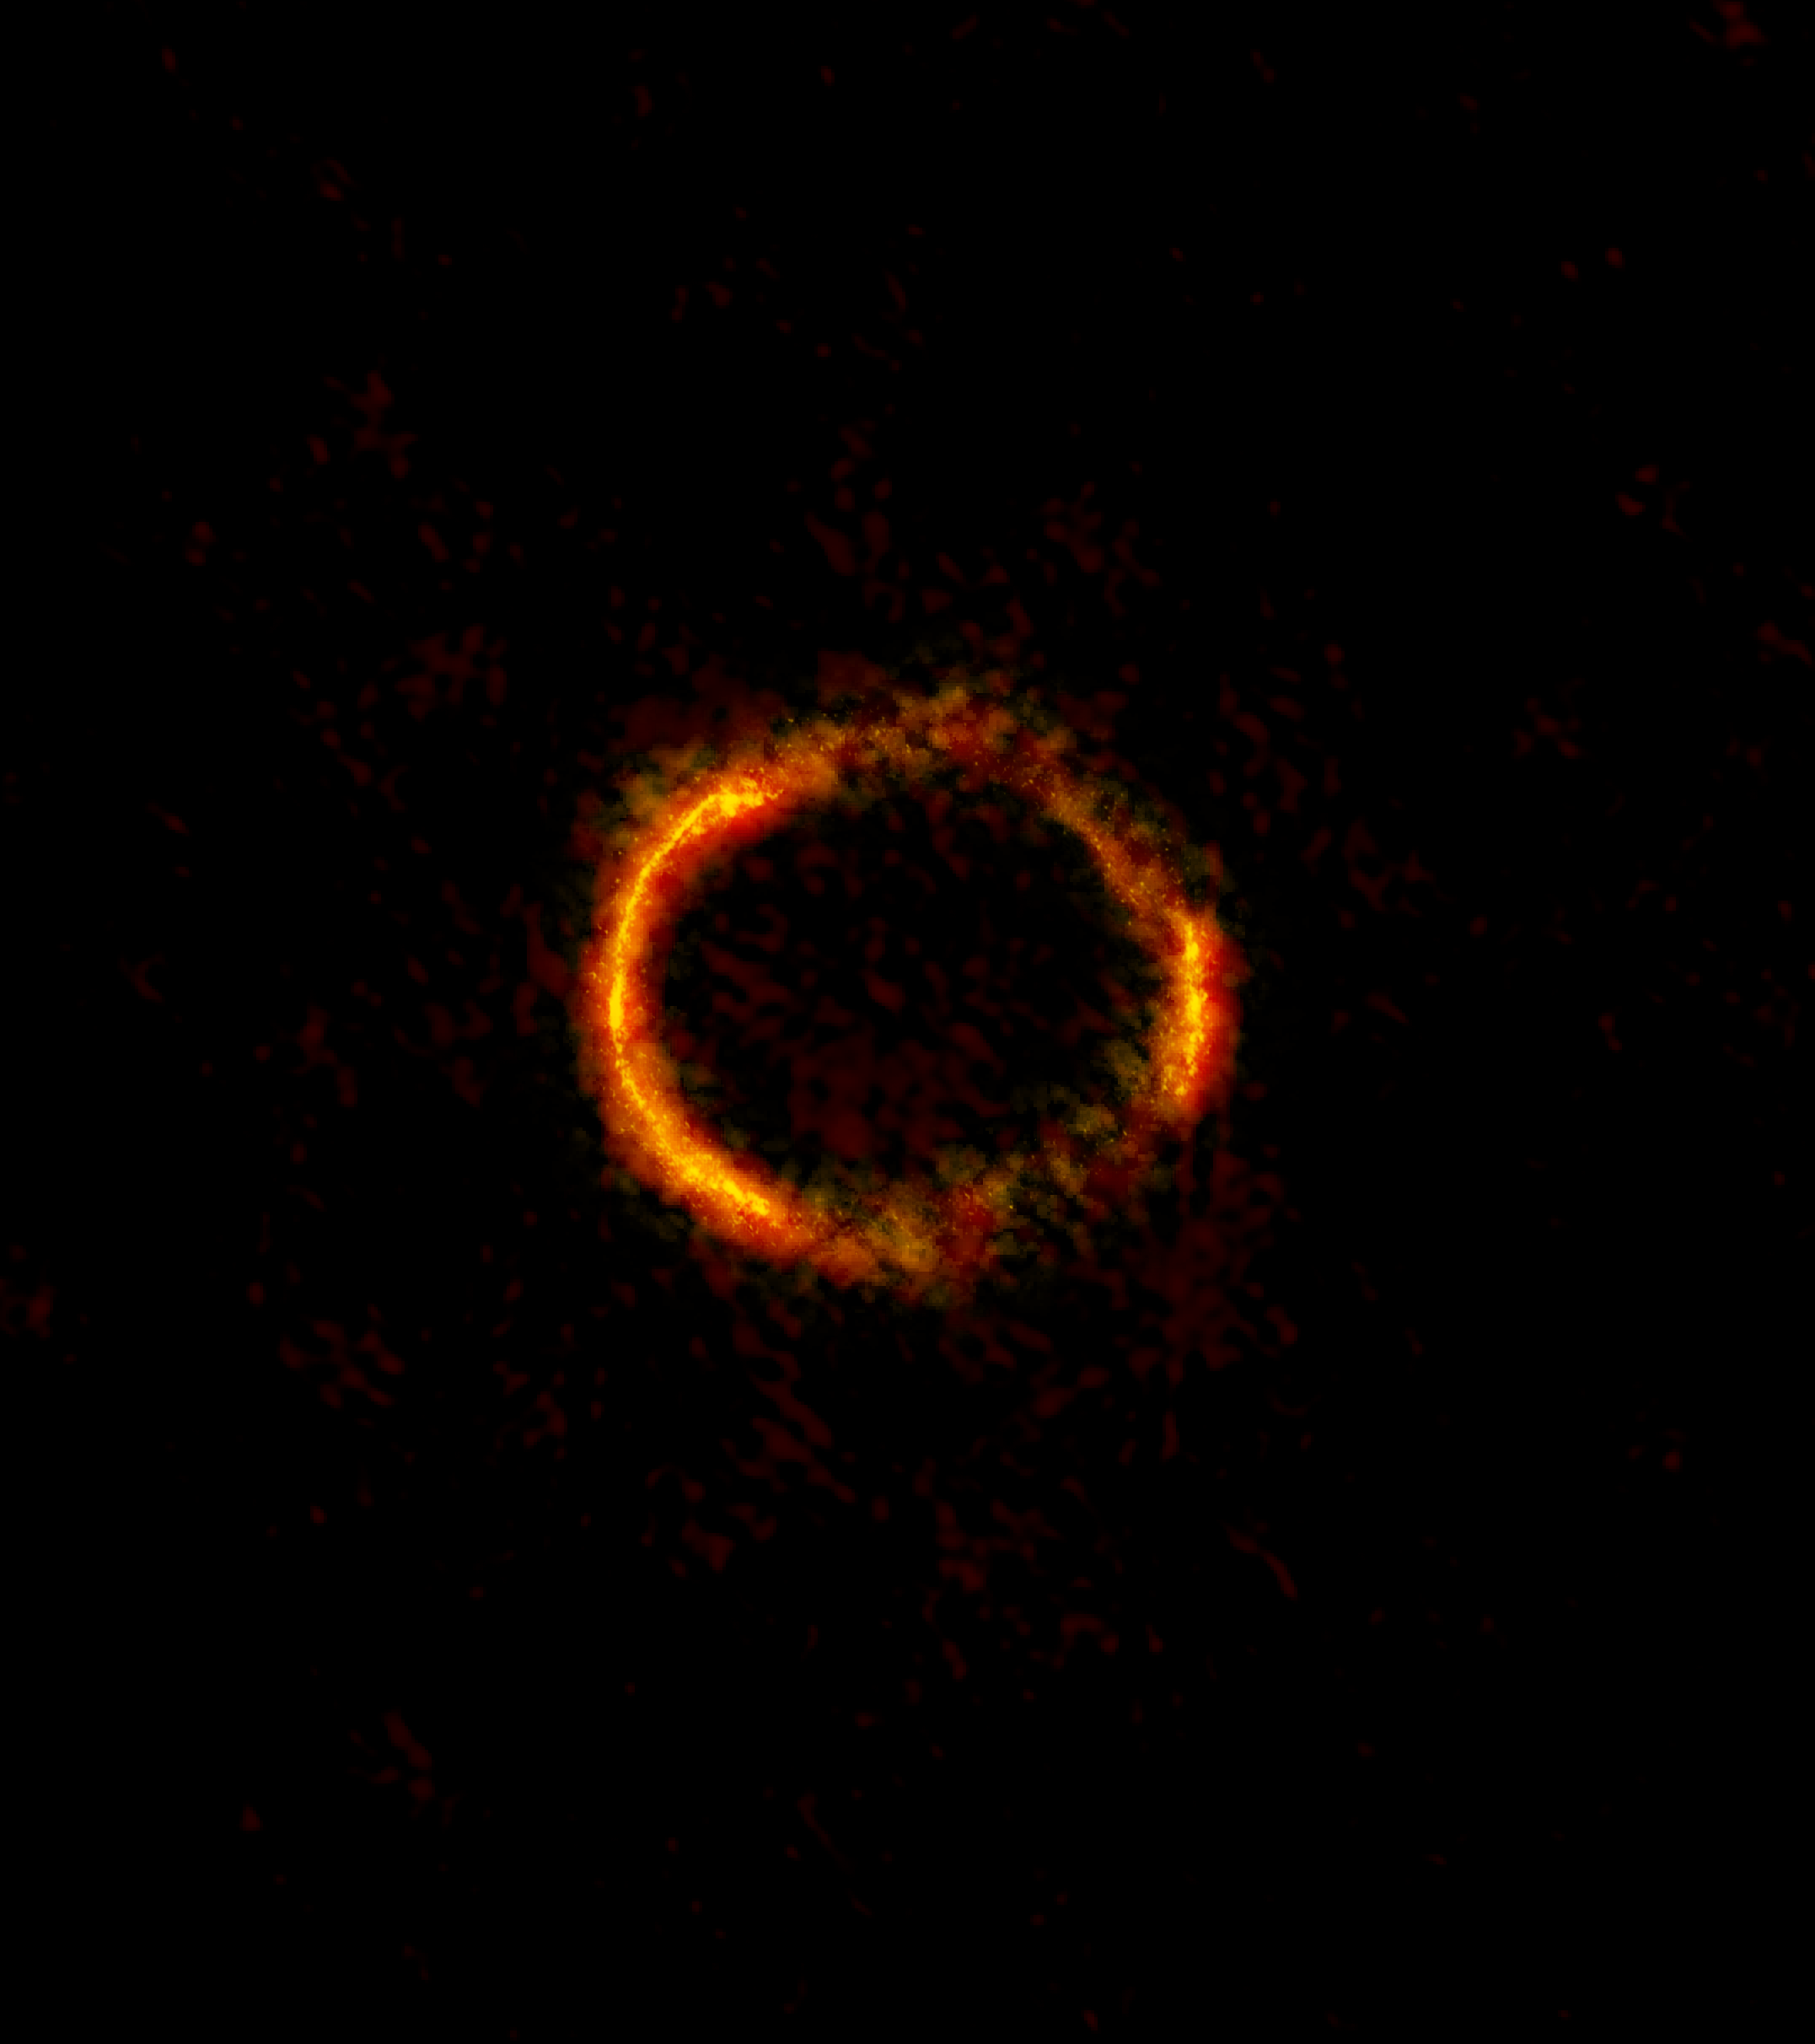

ALMA Sees Einstein Ring

ALMA image of the gravitationally lensed galaxy SDP.81. The bright orange central region of the ring (ALMA's highest resolution observation ever) reveals the glowing dust in this distant galaxy. The surrounding lower-resolution portions of the ring trace the millimeter wavelength light emitted by carbon monoxide.

Credit: ALMA (NRAO/ESO/NAOJ); B. Saxton NRAO/AUI/NSF